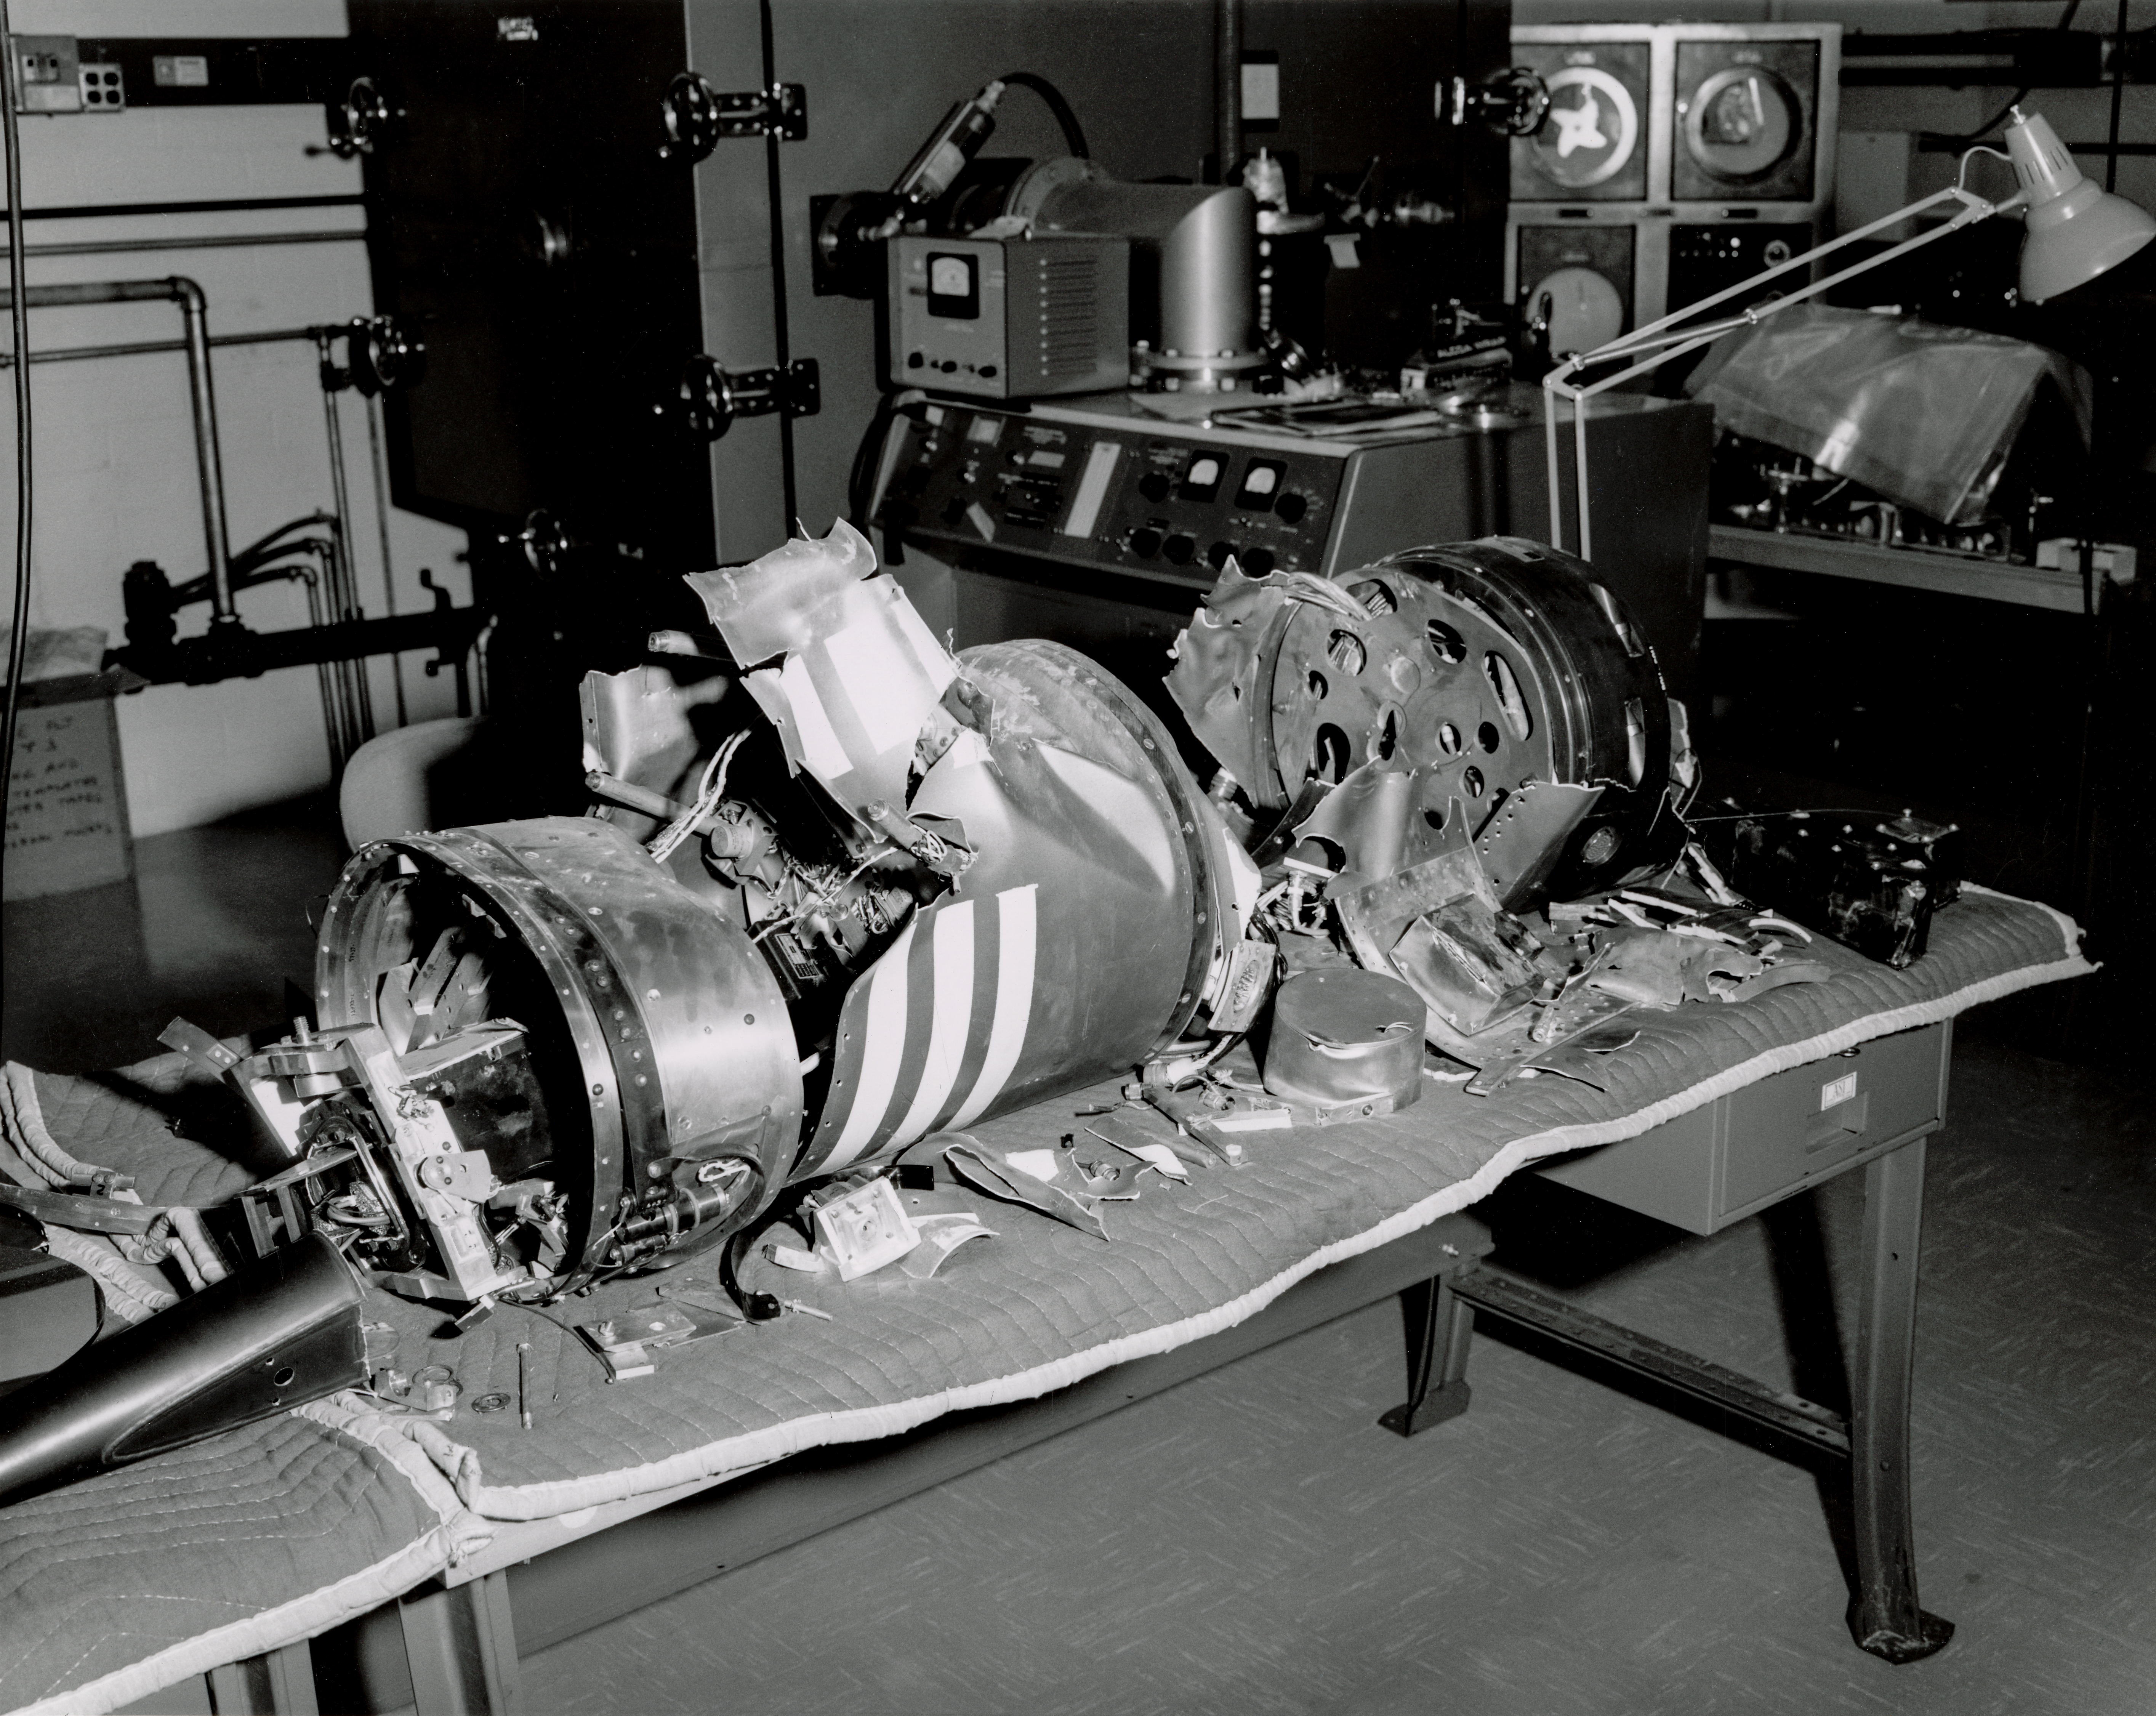

Kitt Peak Rocket Program Flight 3.19

This image shows part of a rocket launched by Kitt Peak at White Sands Missile Range on 16 December 1966.

This was flight 3.19, which had science goals of measuring starlight using a 12-inch telescope and a spectrometer (same setup as KP 3.8).

During this flight, the rocket engine vibrated so badly that its inner lining blew out, and the rocket fell apart about 200 feet in the air.

The original negative of this image is stored at NOIRLab Headquarters in Tucson, Arizona. This image is part of NSF NOIRLab’s historical archives.

Credit: KPNO/NOIRLab/NSF/AURA